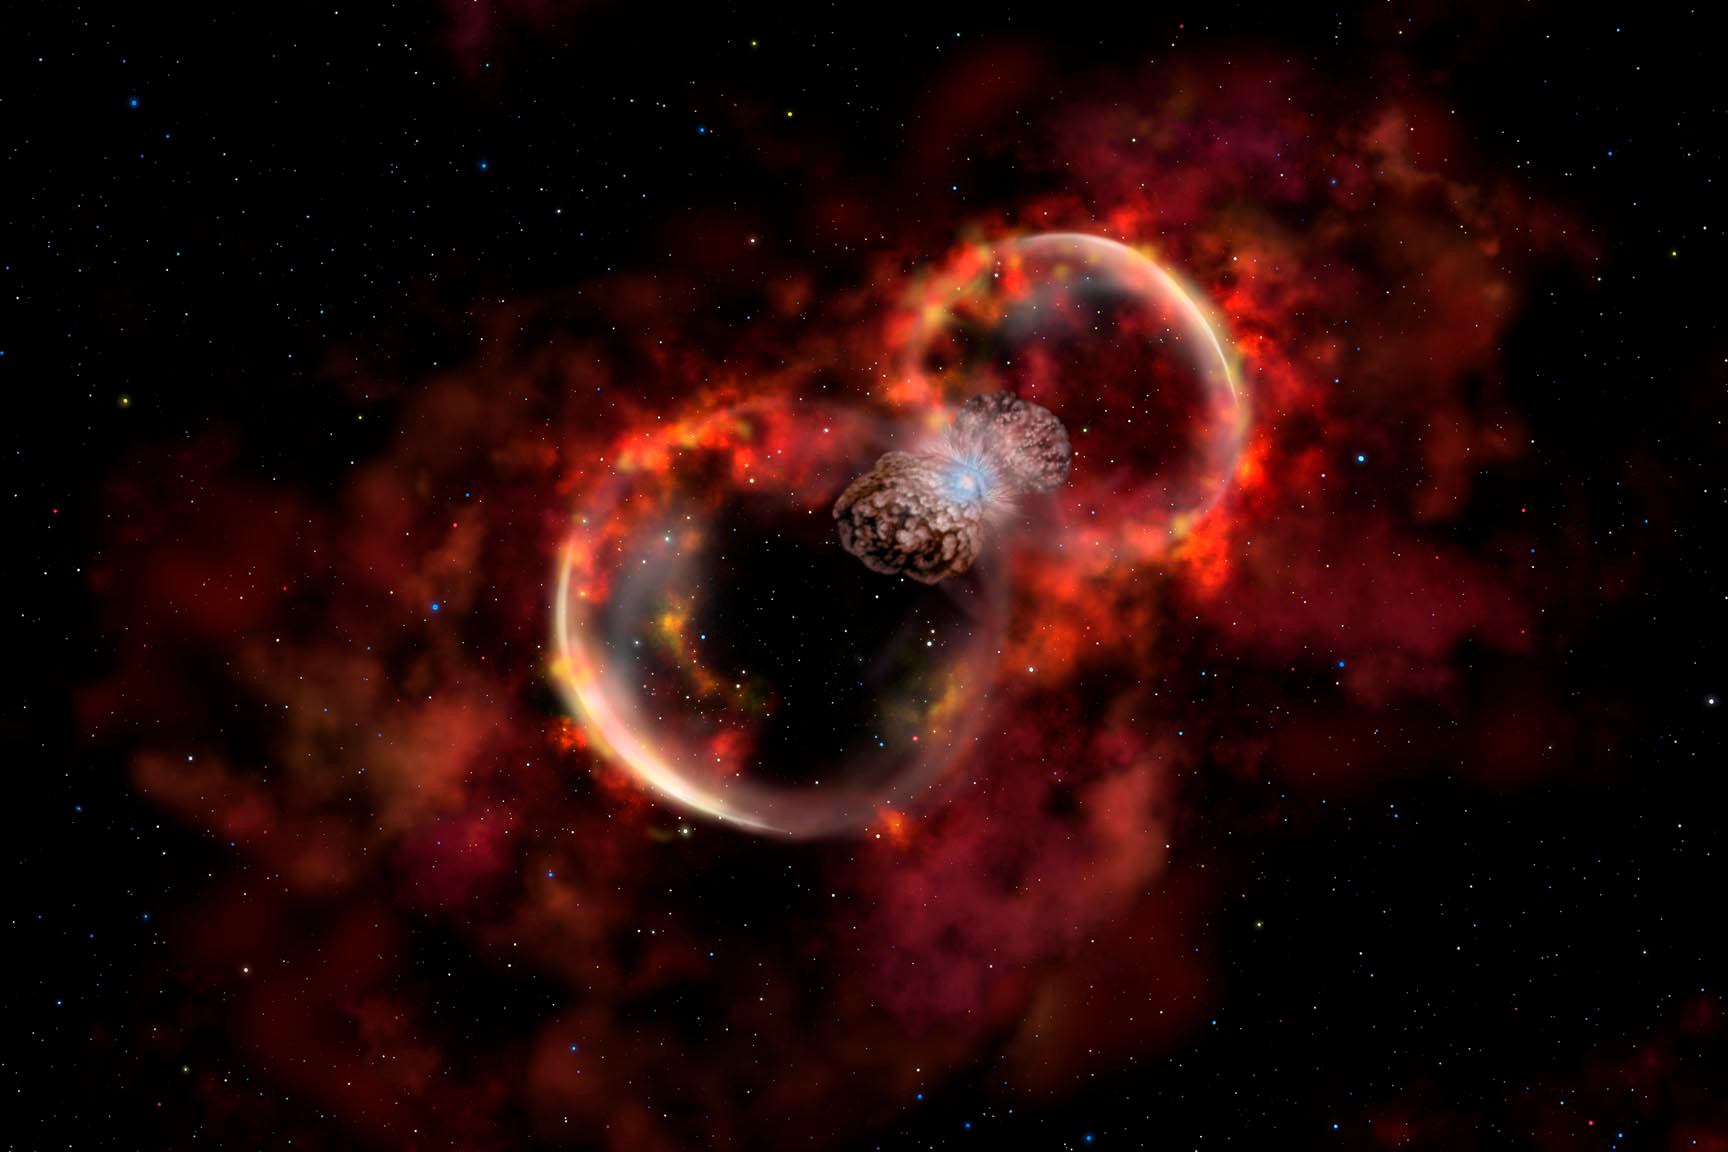

Probing a New Type of Stellar Explosion

Credit: Gemini Observatory/AURA/NSF/Artwork by Lynette Cook.